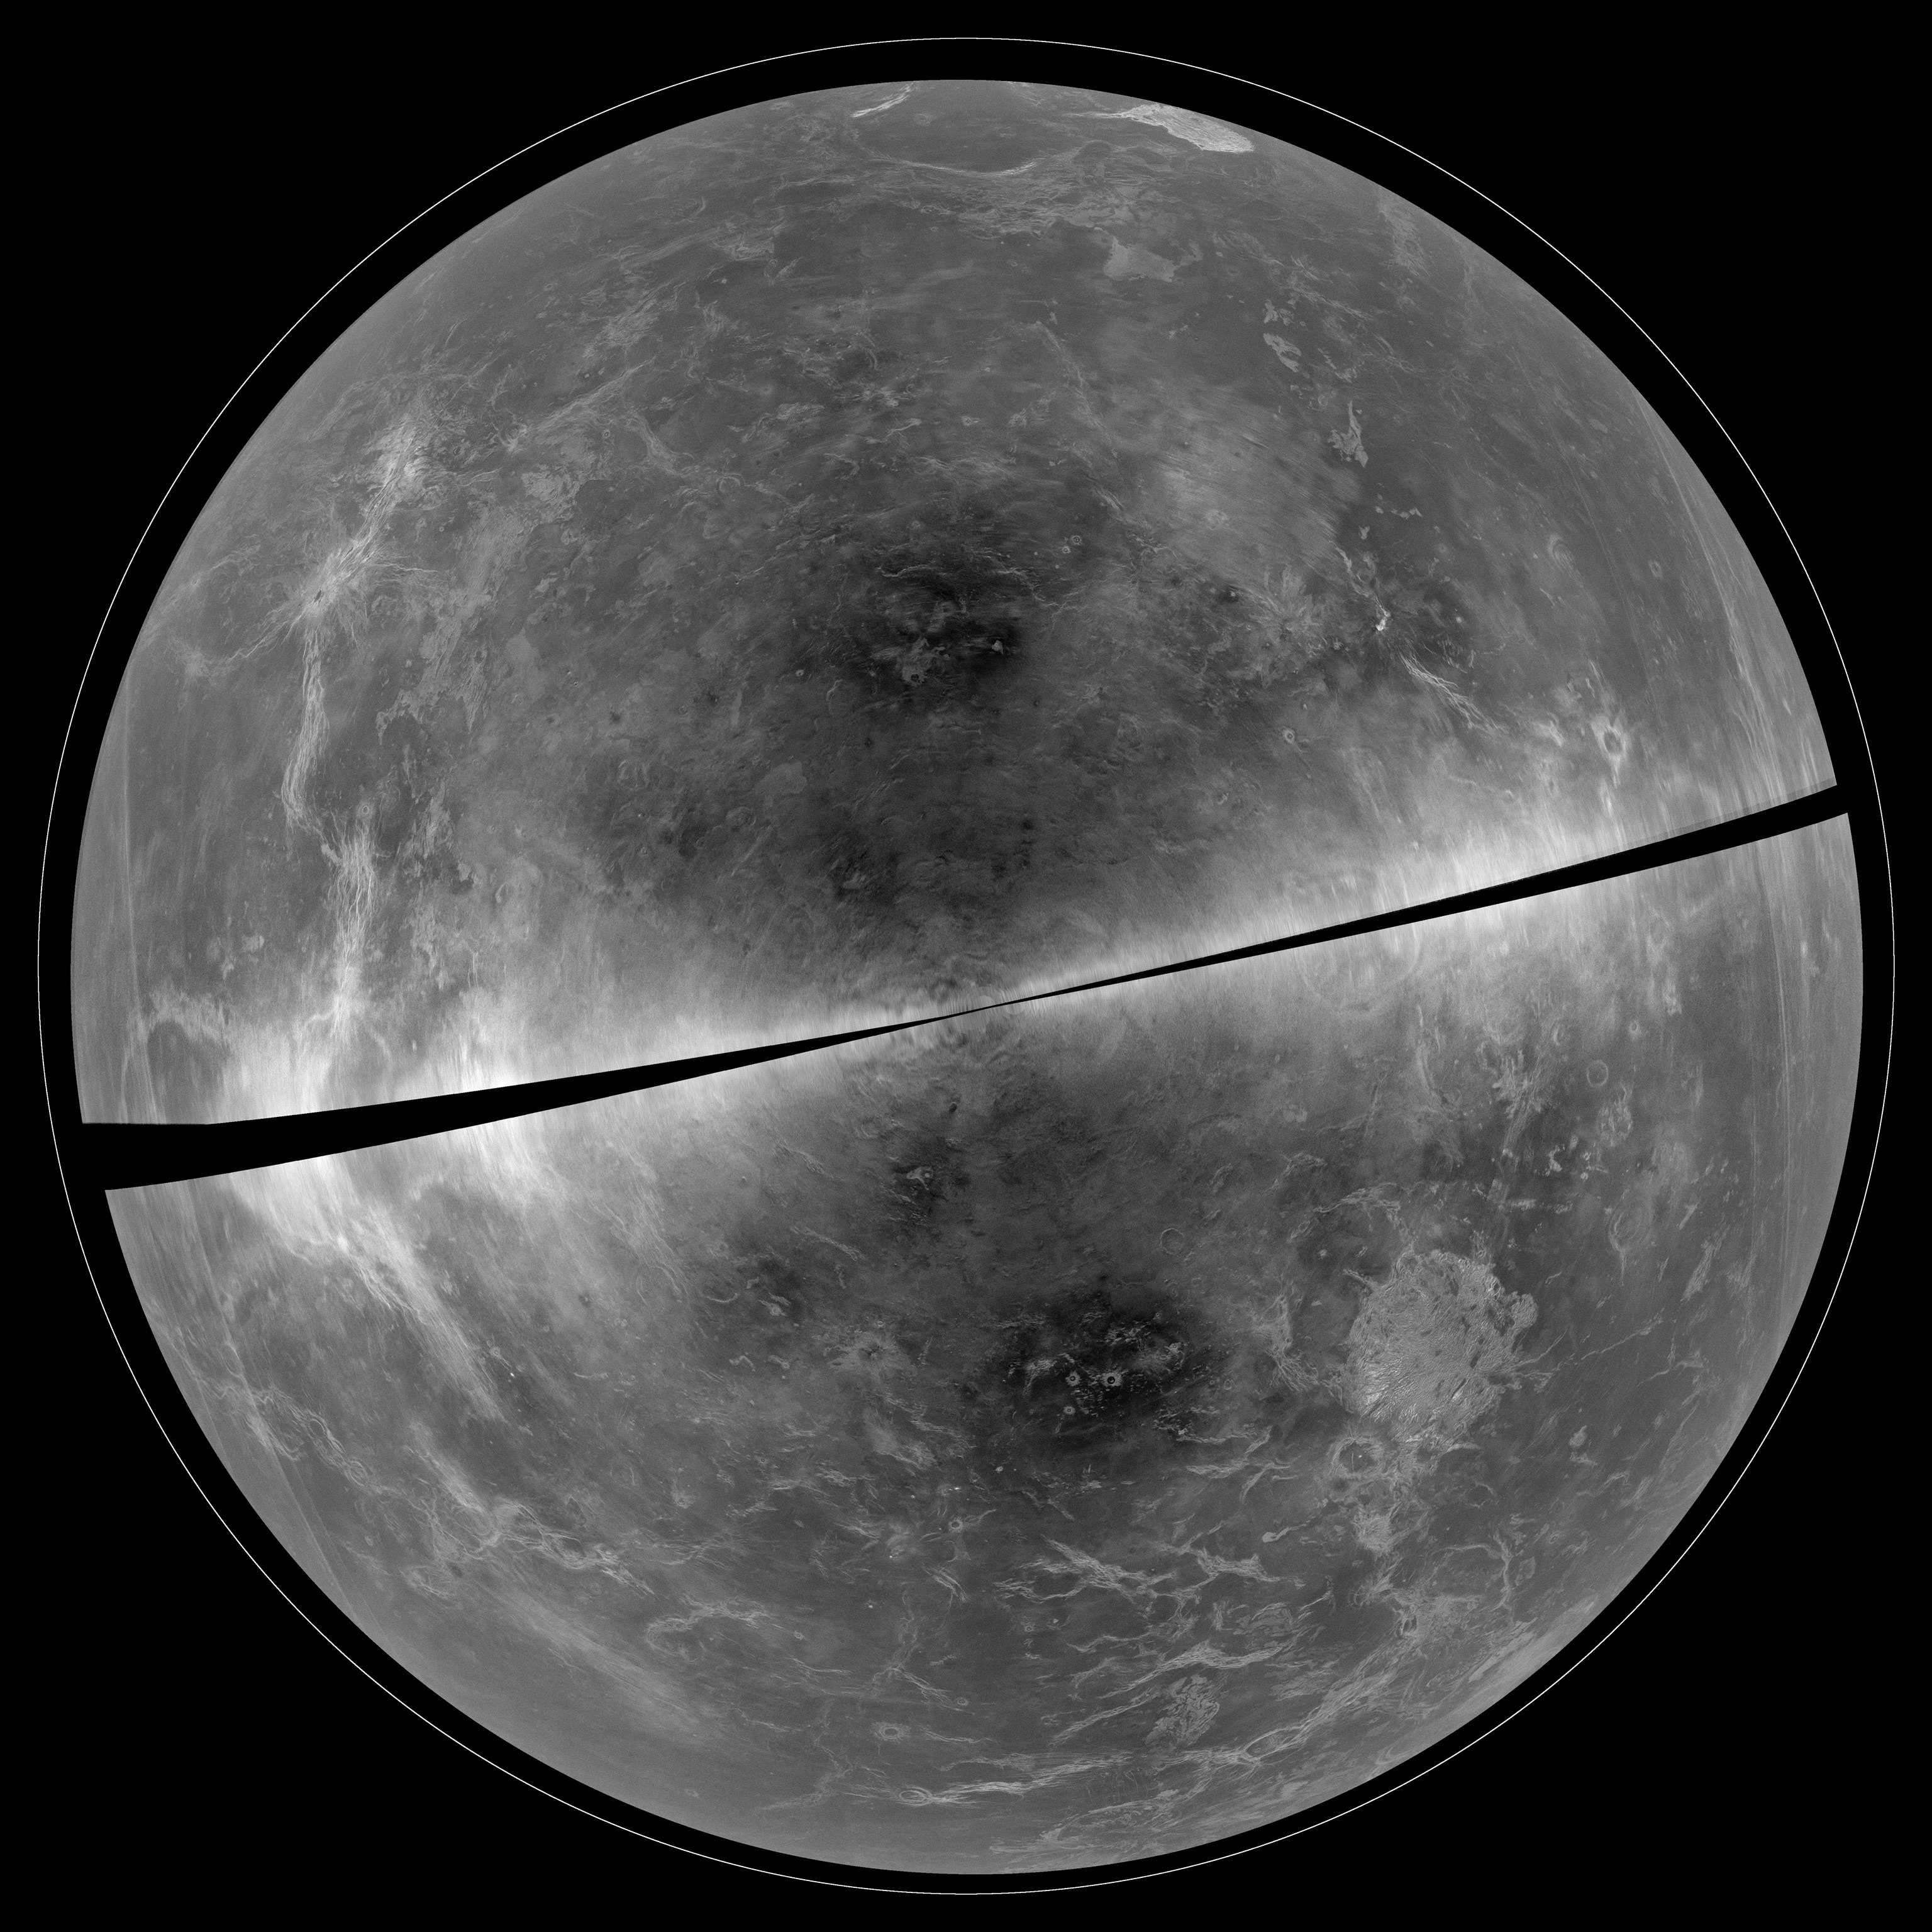

Venus as Seen in Radar with the GBT

A projection of the radar data of Venus collected in 2012. Striking surface features -- like mountains and ridges -- are easily seen. The black diagonal band at the center represents areas too close to the Doppler “equator” to obtain well-resolved image data. By combining the highly sensitive receiving capabilities of the National Science Foundation’s (NSF) Green Bank Telescope (GBT) and the powerful radar transmitter at the NSF’s Arecibo Observatory, astronomers were able to make remarkably detailed images of the surface of this planet without ever leaving Earth. The radar signals from Arecibo passed through both our planet’s atmosphere and the atmosphere of Venus, where they hit the surface and bounced back to be received by the GBT in a process known as bistatic radar.

Credit: B. Campbell, Smithsonian, et al., NRAO/AUI/NSF, Arecibo